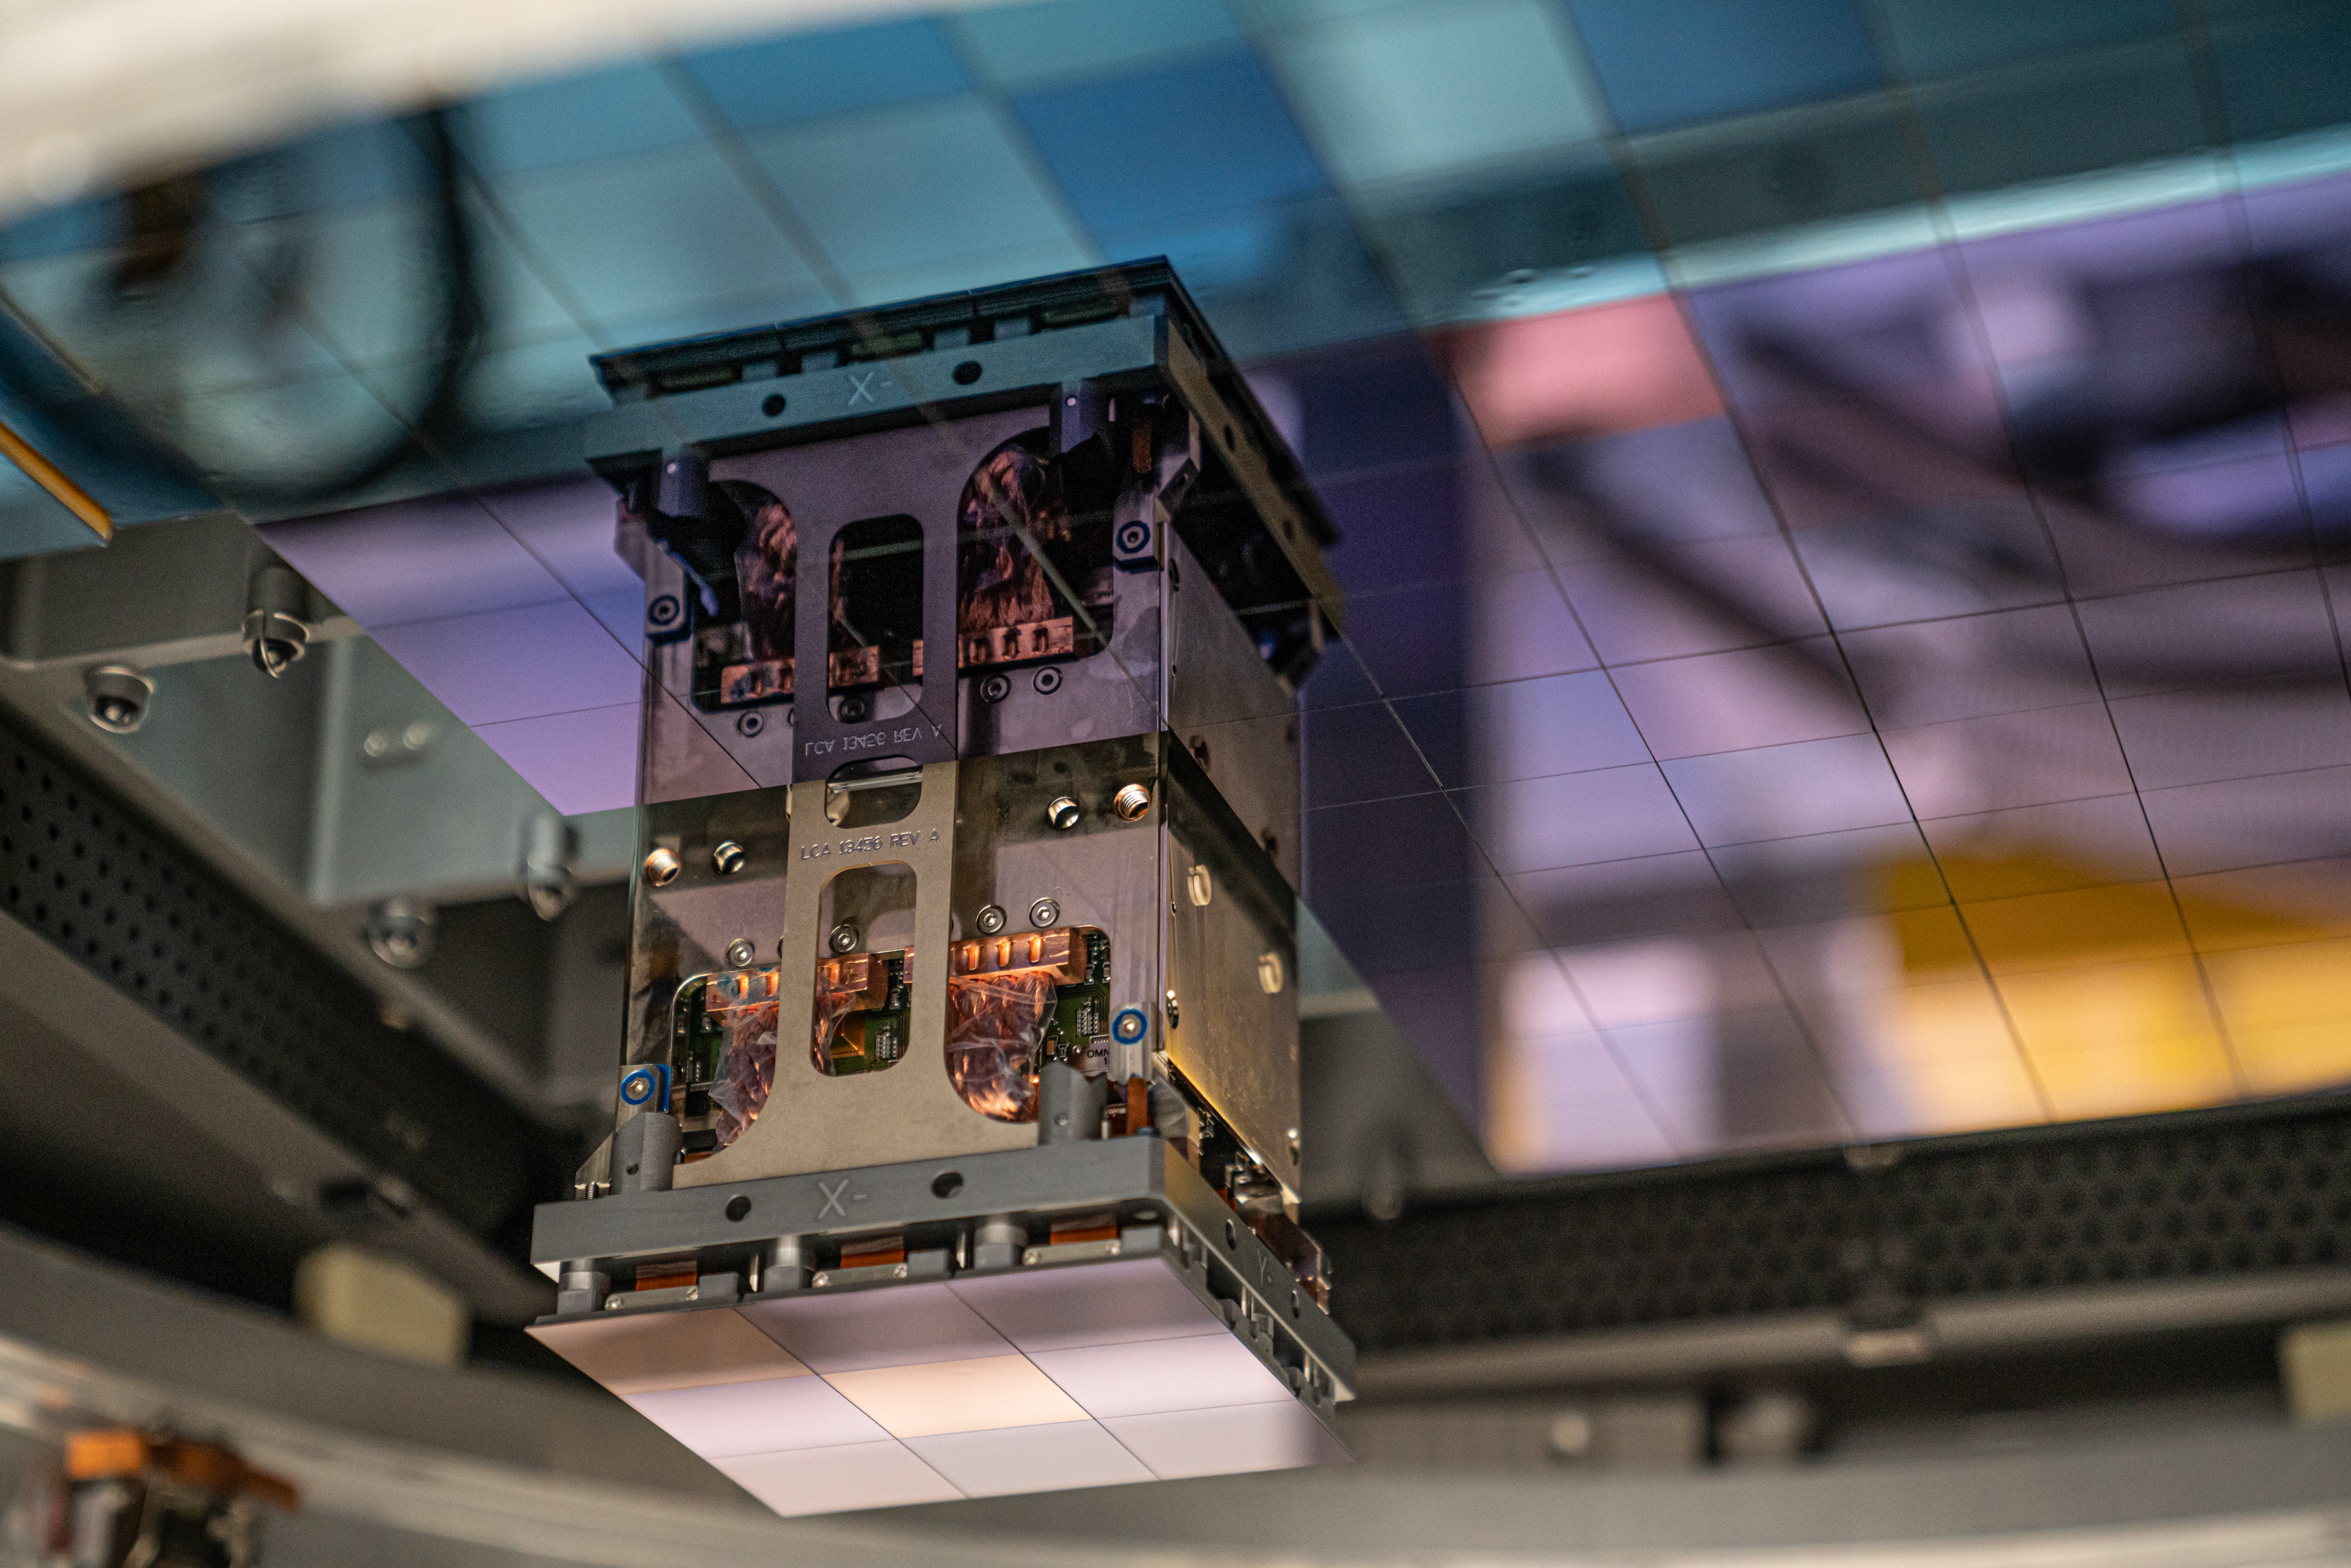

Vera C. Rubin Observatory LSST Camera Focal Plane Build 102

The 14th RTM to be installed was a particularly challenging installation which required a couple stops and conferences to discuss solutions before finally succeeding.

Credit: Jacqueline Orrell/SLAC National Accelerator Laboratory